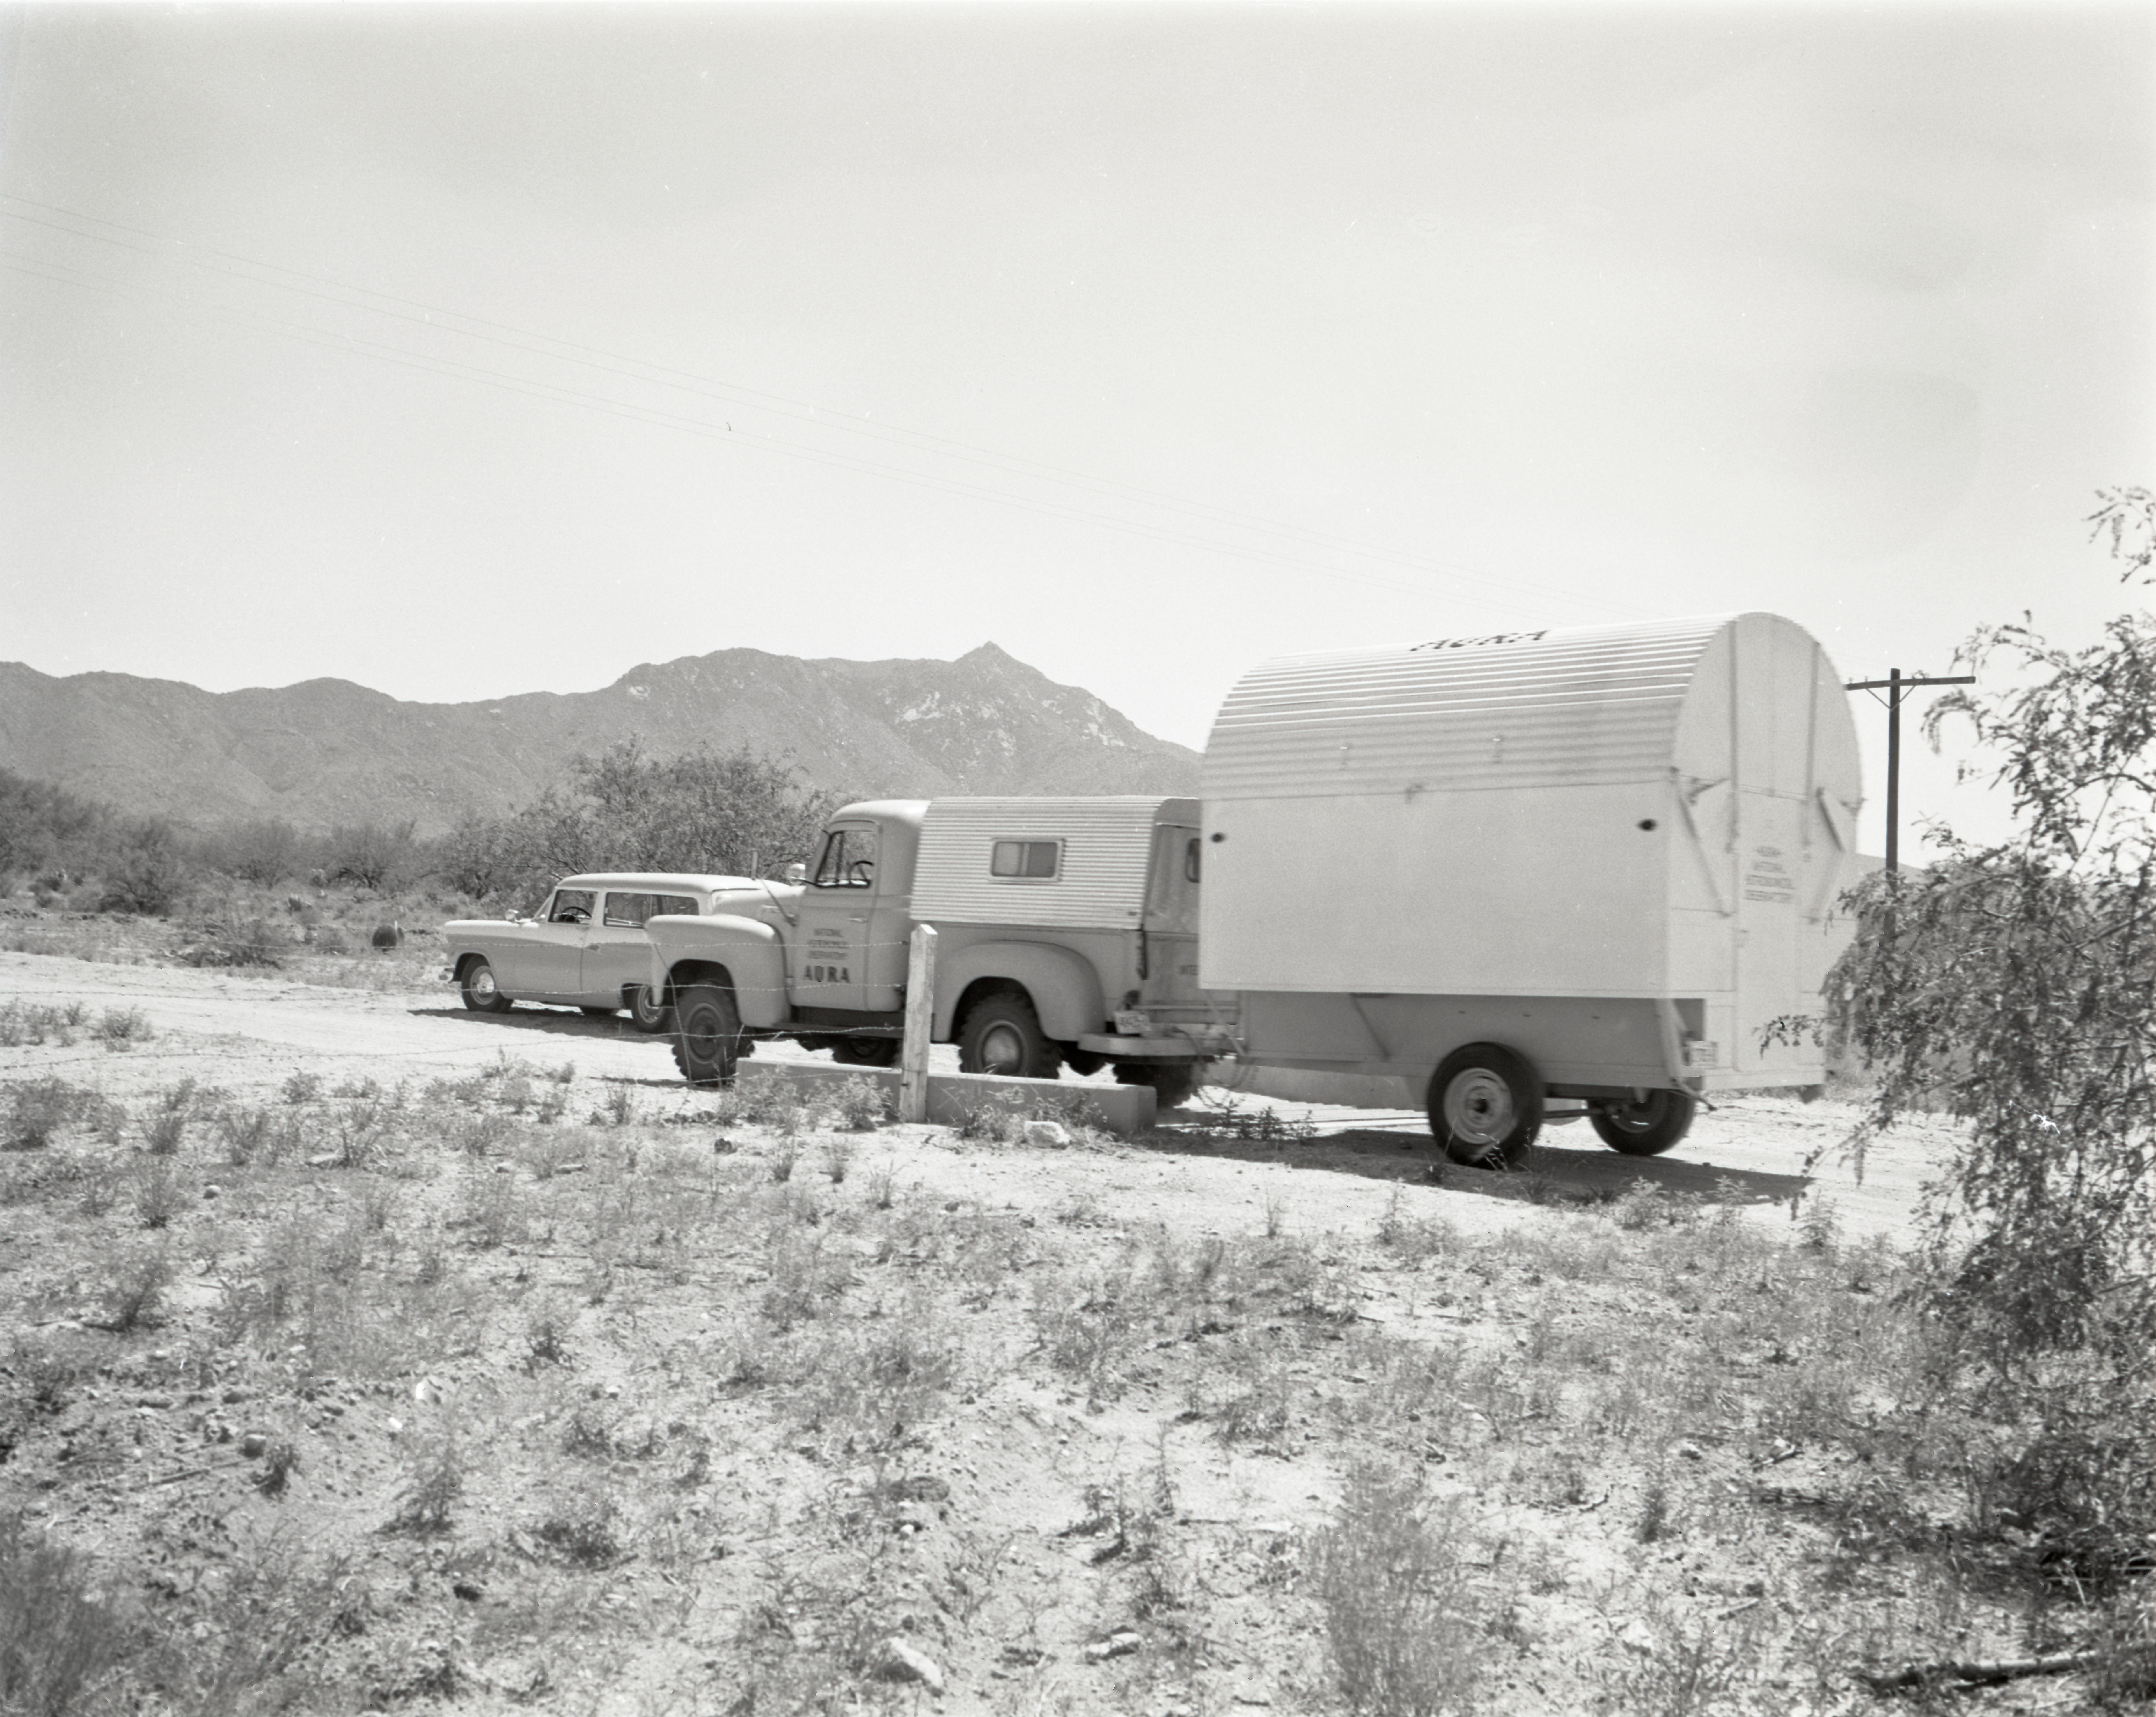

Portable Telescope Transportation, 1958

This image is stored at NOIRLab Headquarters in Tucson, Arizona. For the original negative of this image, see KPNO Negatives envelope 424-430, 424. It was captured in 1958.

This image is shows the portable telescope going up old cat road at Kitt Peak, 1958 The 16-inch telescope was used in a portable temporary housing and transported to locations to test site conditions before Kitt Peak was selected as the main site for the National Observatory.

This image is part of NSF NOIRLab’s historical archives.

Credit: KPNO/NOIRLab/NSF/AURA